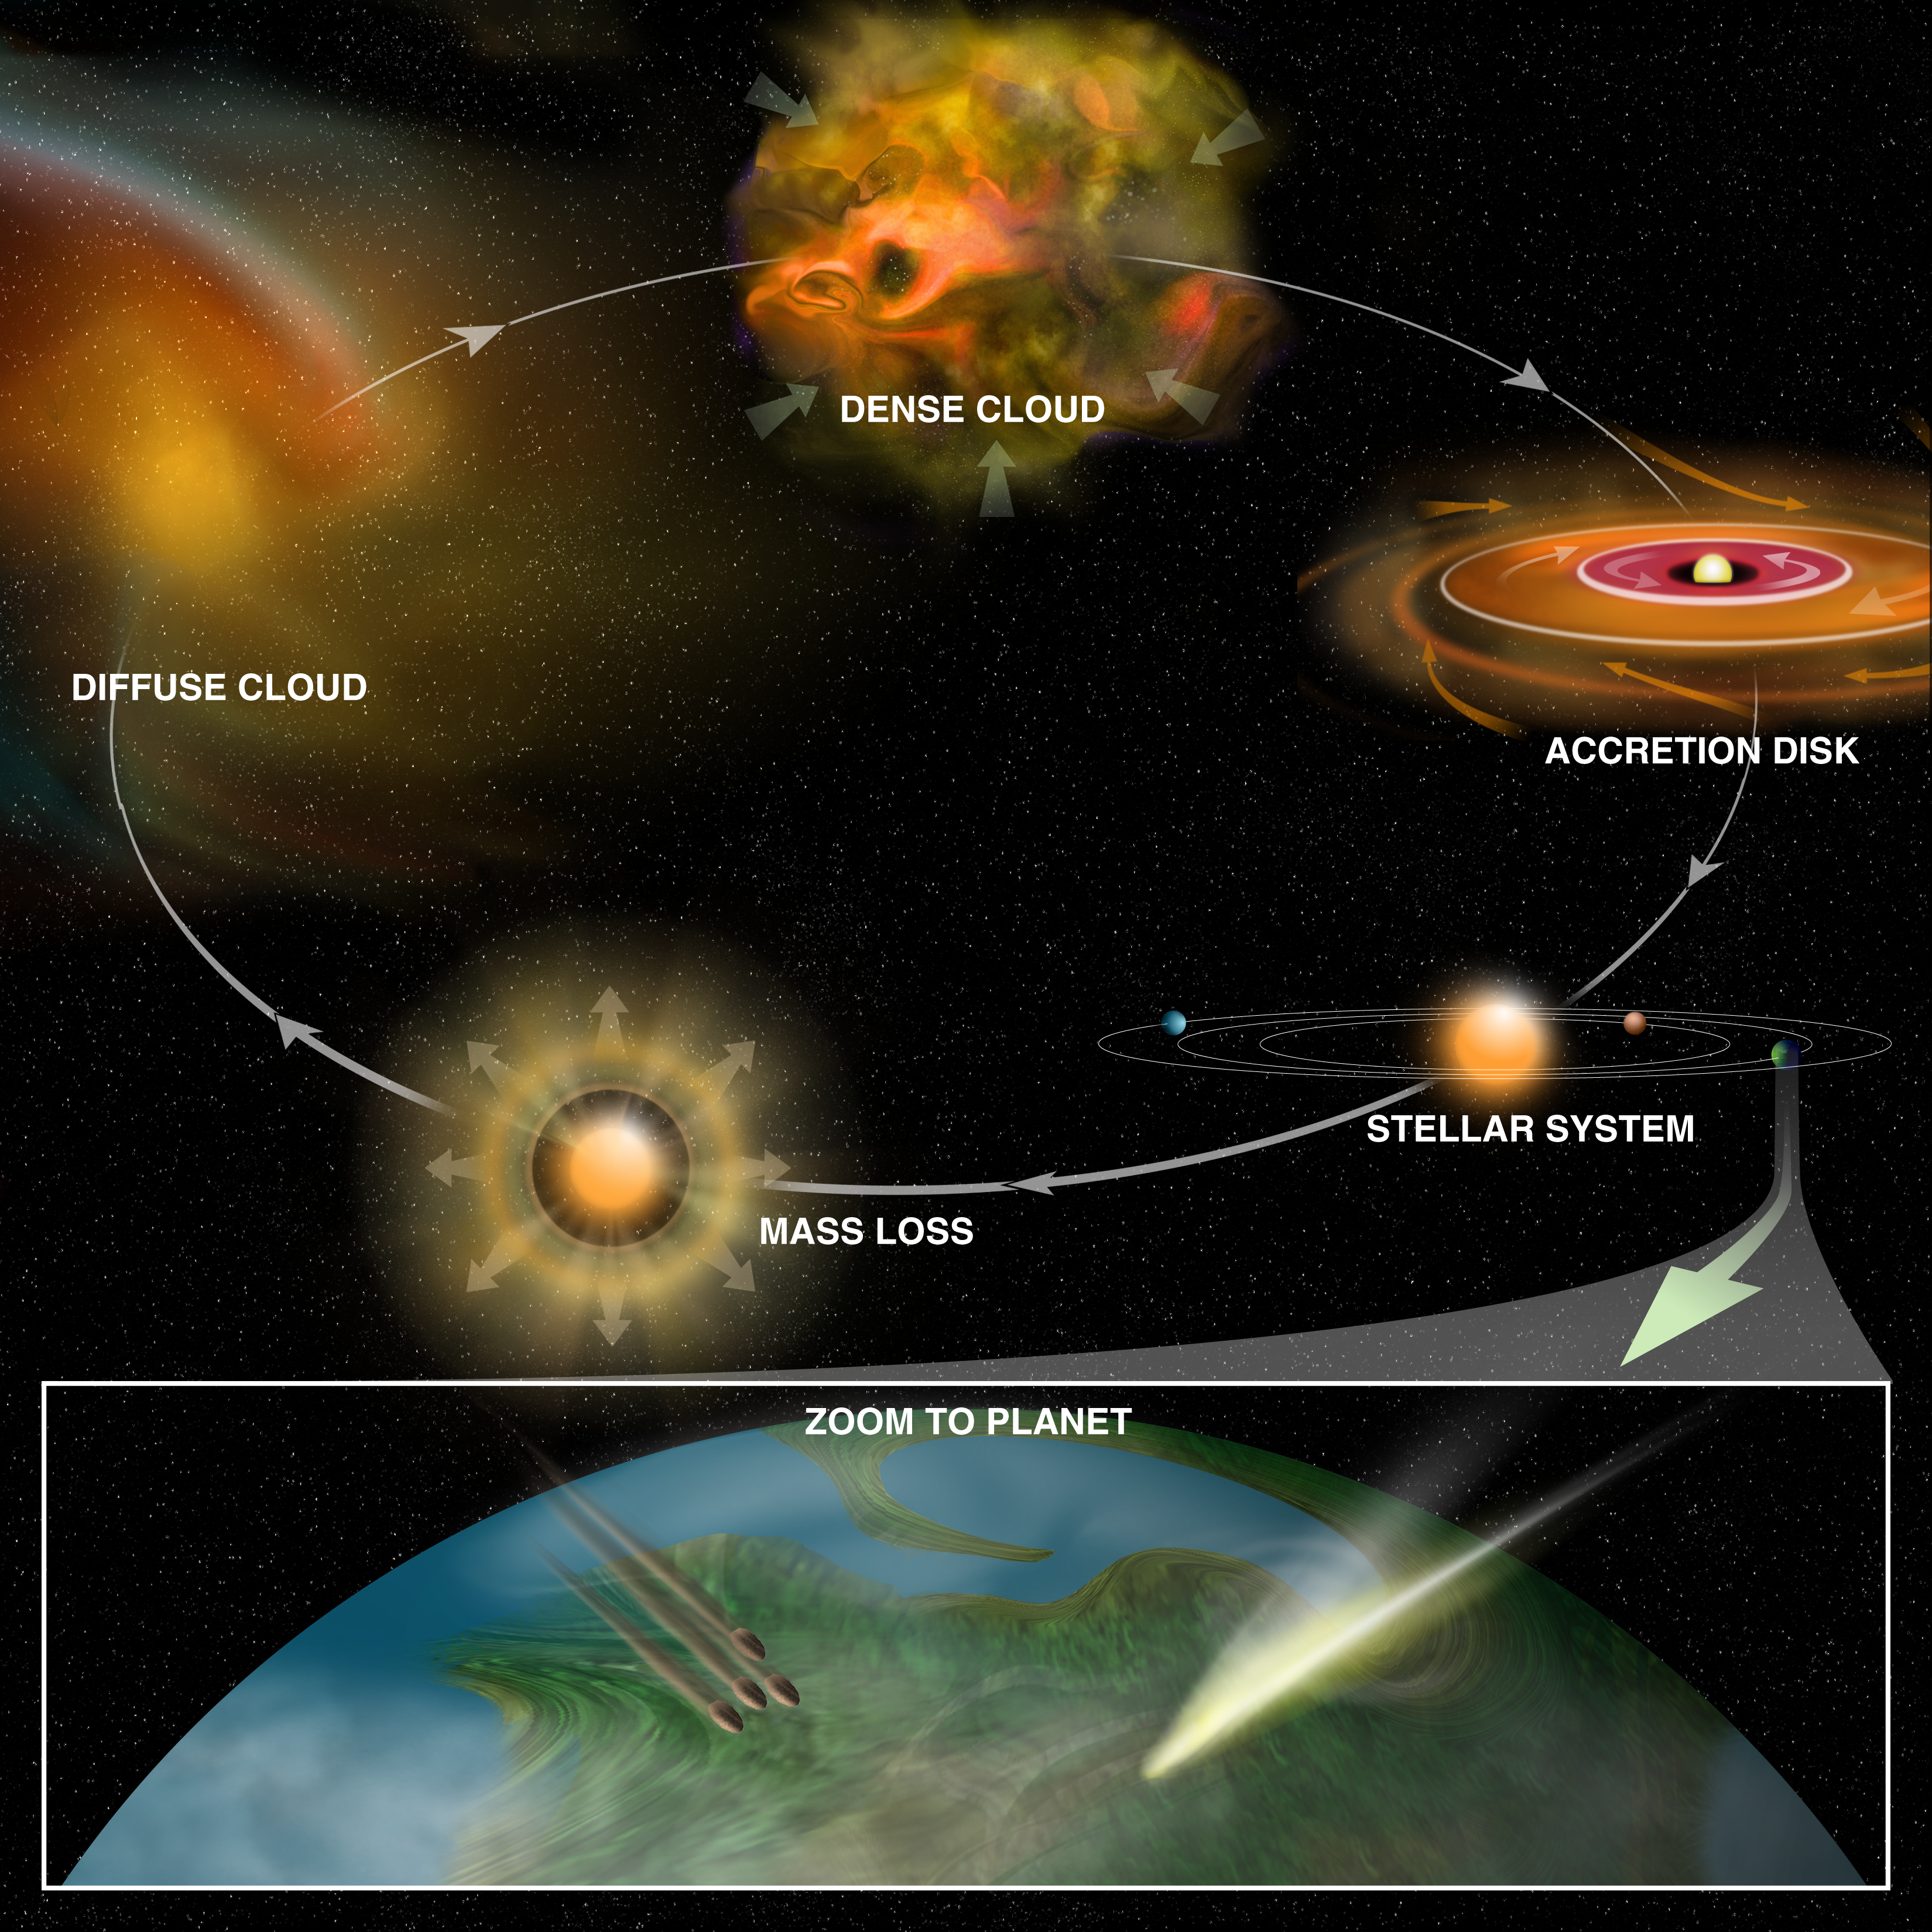

Seeding Planets with Interesting Chemistry

The most massive stars in a cluster of stars have a tremendous impact on the formation and environment of the rest of the cluster, including the less-massive stars and their planets. The massive young stars are surrounded by "hot cores" that include copious organic material that later may be spewed into interstellar space by stellar winds and other processes. This can help "seed" star-forming regions with some of the chemicals found by the Green Bank Telescope (GBT) and other telescopes.

Credit: Bill Saxton (NRAO/AUI/NSF)